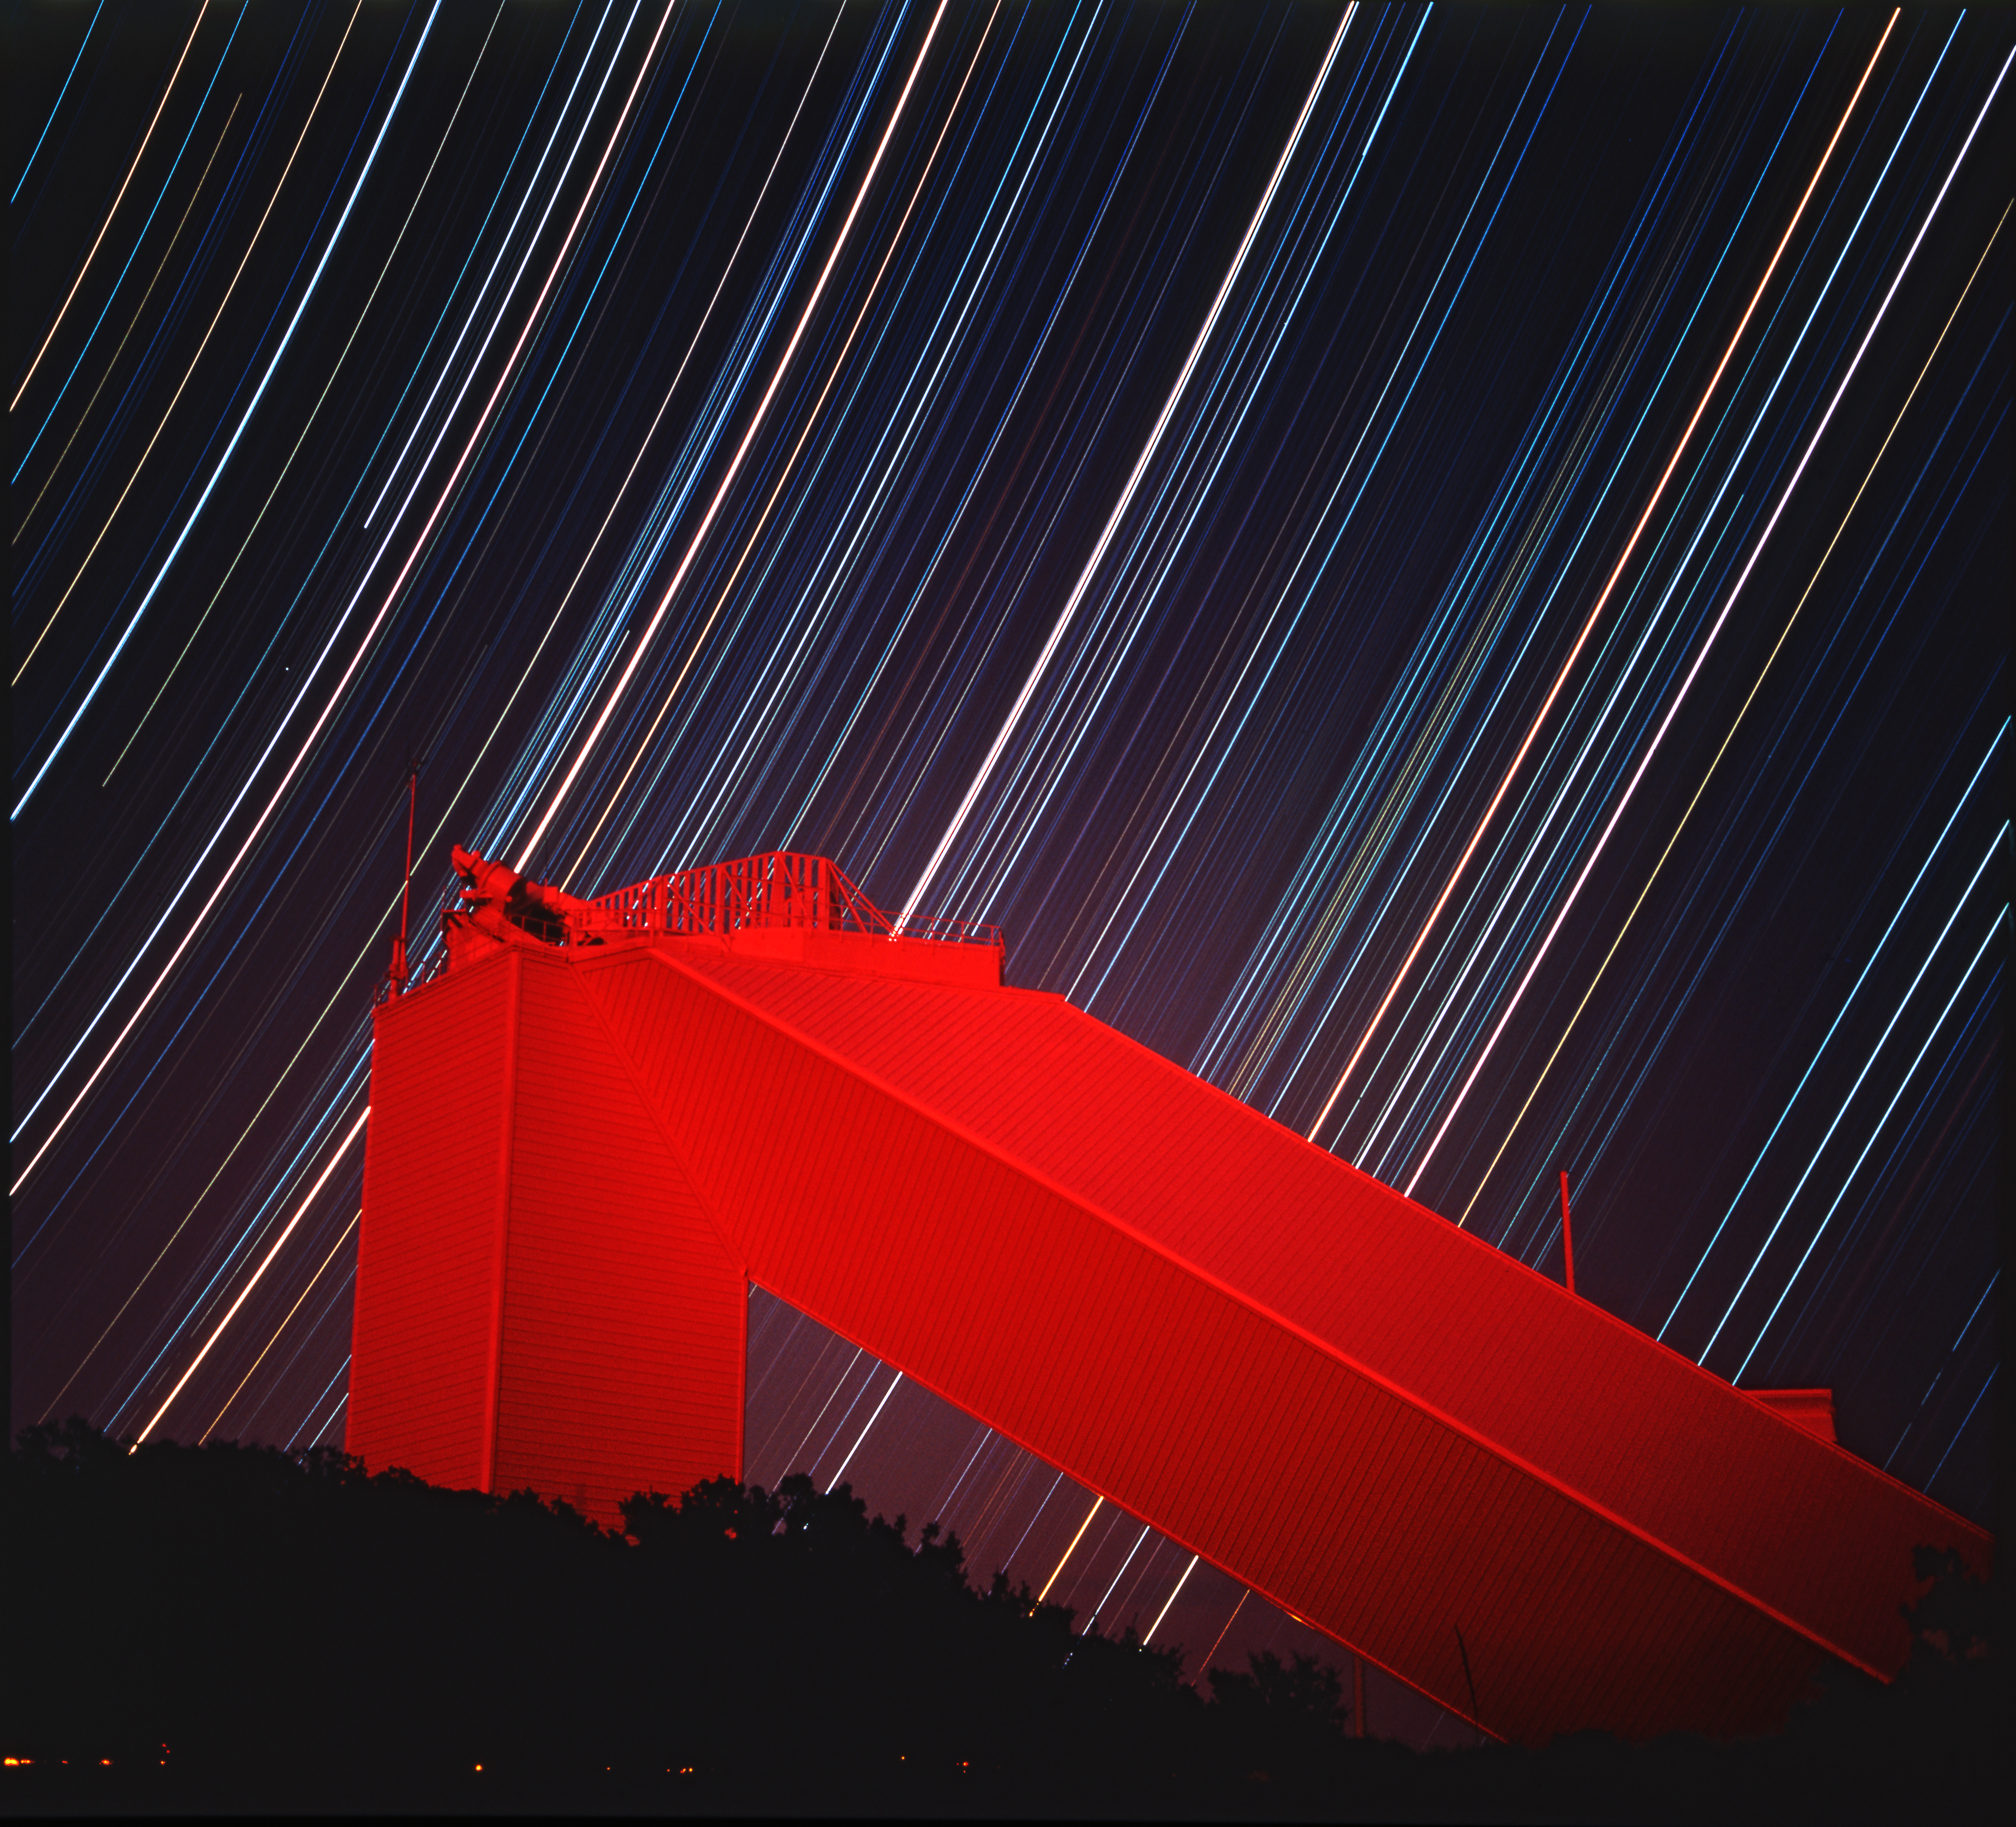

McMath-Pierce at night

A nine-hour exposure of the McMath-Pierce Solar Facility on Kitt Peak. The normally white building appears red due to high altitude haze following the 1991 eruptions of Mount Pinatubo (principally: there were some other volcanoes around that time which contributed). No filters or multiple exposures were used. Three equally spaced star trails on the far right mark the Belt of Orion. To the left of these, there is a band of other trails containing red Betelgeuse, blue Bellatrix, and white Procyon. Picture by Dr Bill Livingston.

Credit: Bill Livingston/NSO/AURA/NSF